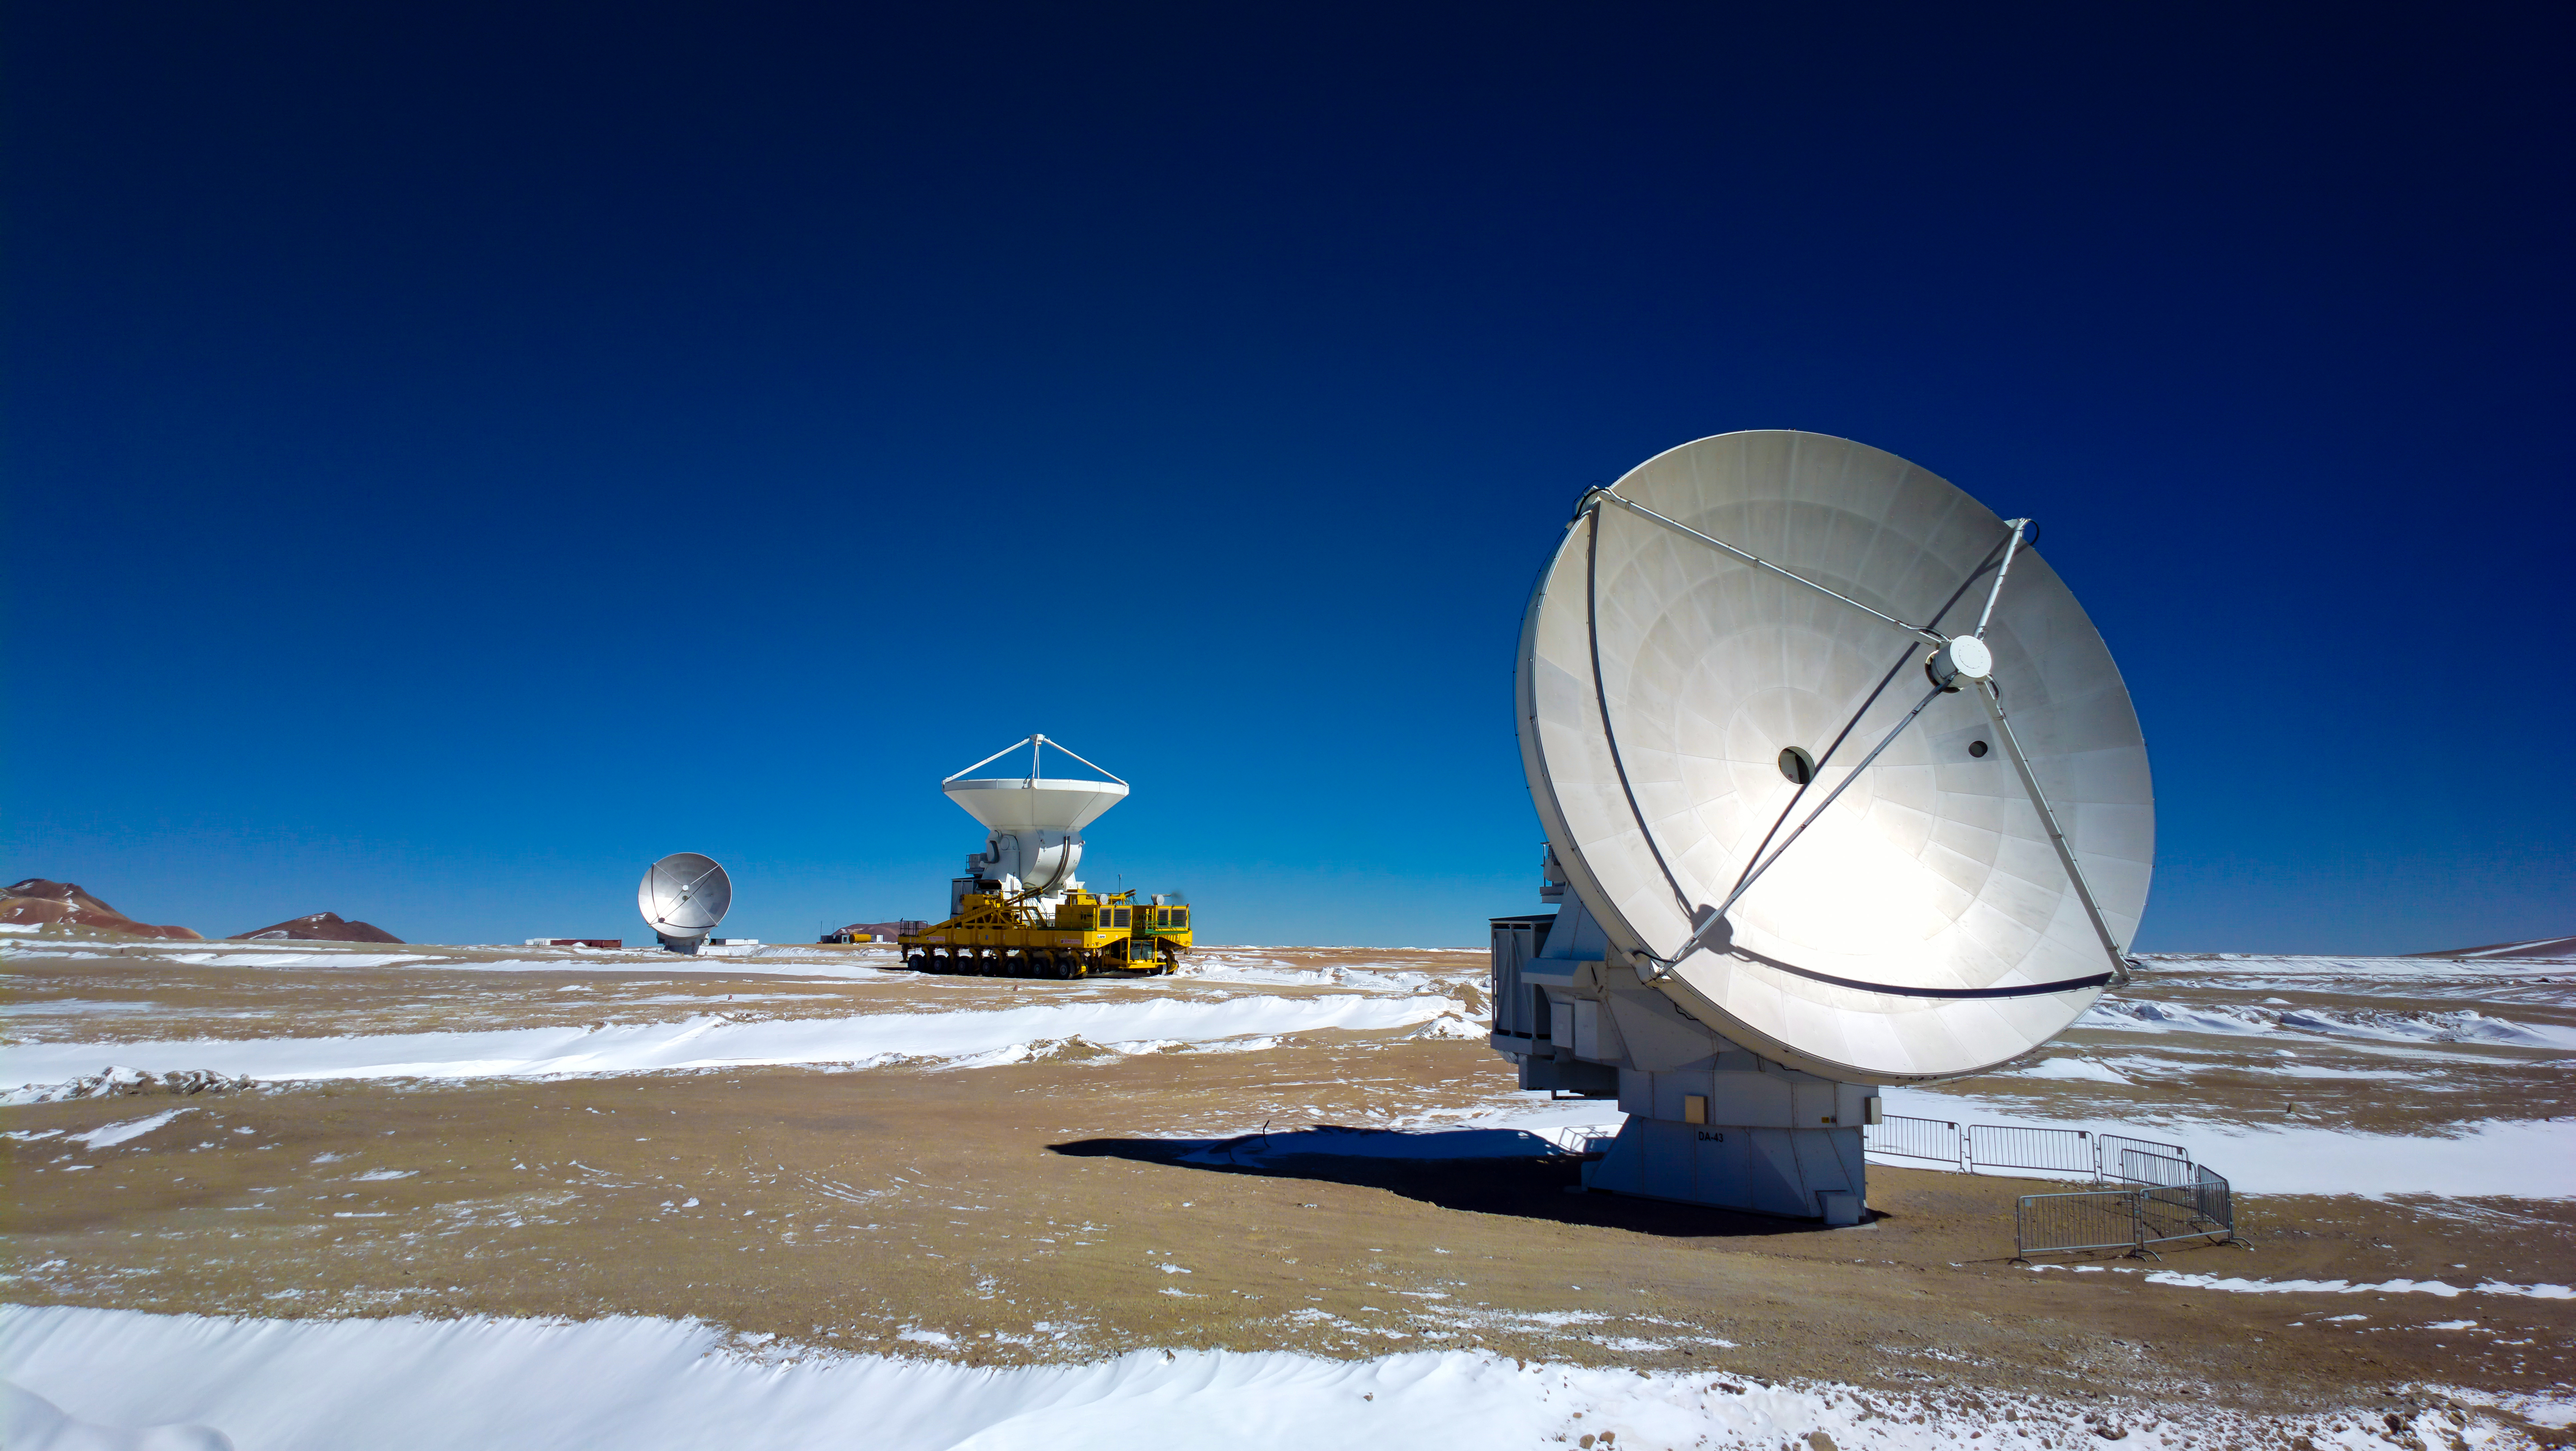

Lore, one of the ALMA transporters

Lore, one of the ALMA transporters, carrying an European 12-meter antenna through the cold roads of the Chajnantor Plateau. On that day, temperature reached -20°C.

Credit: Sergio Otárola (ESO/NAOJ/NRAO)